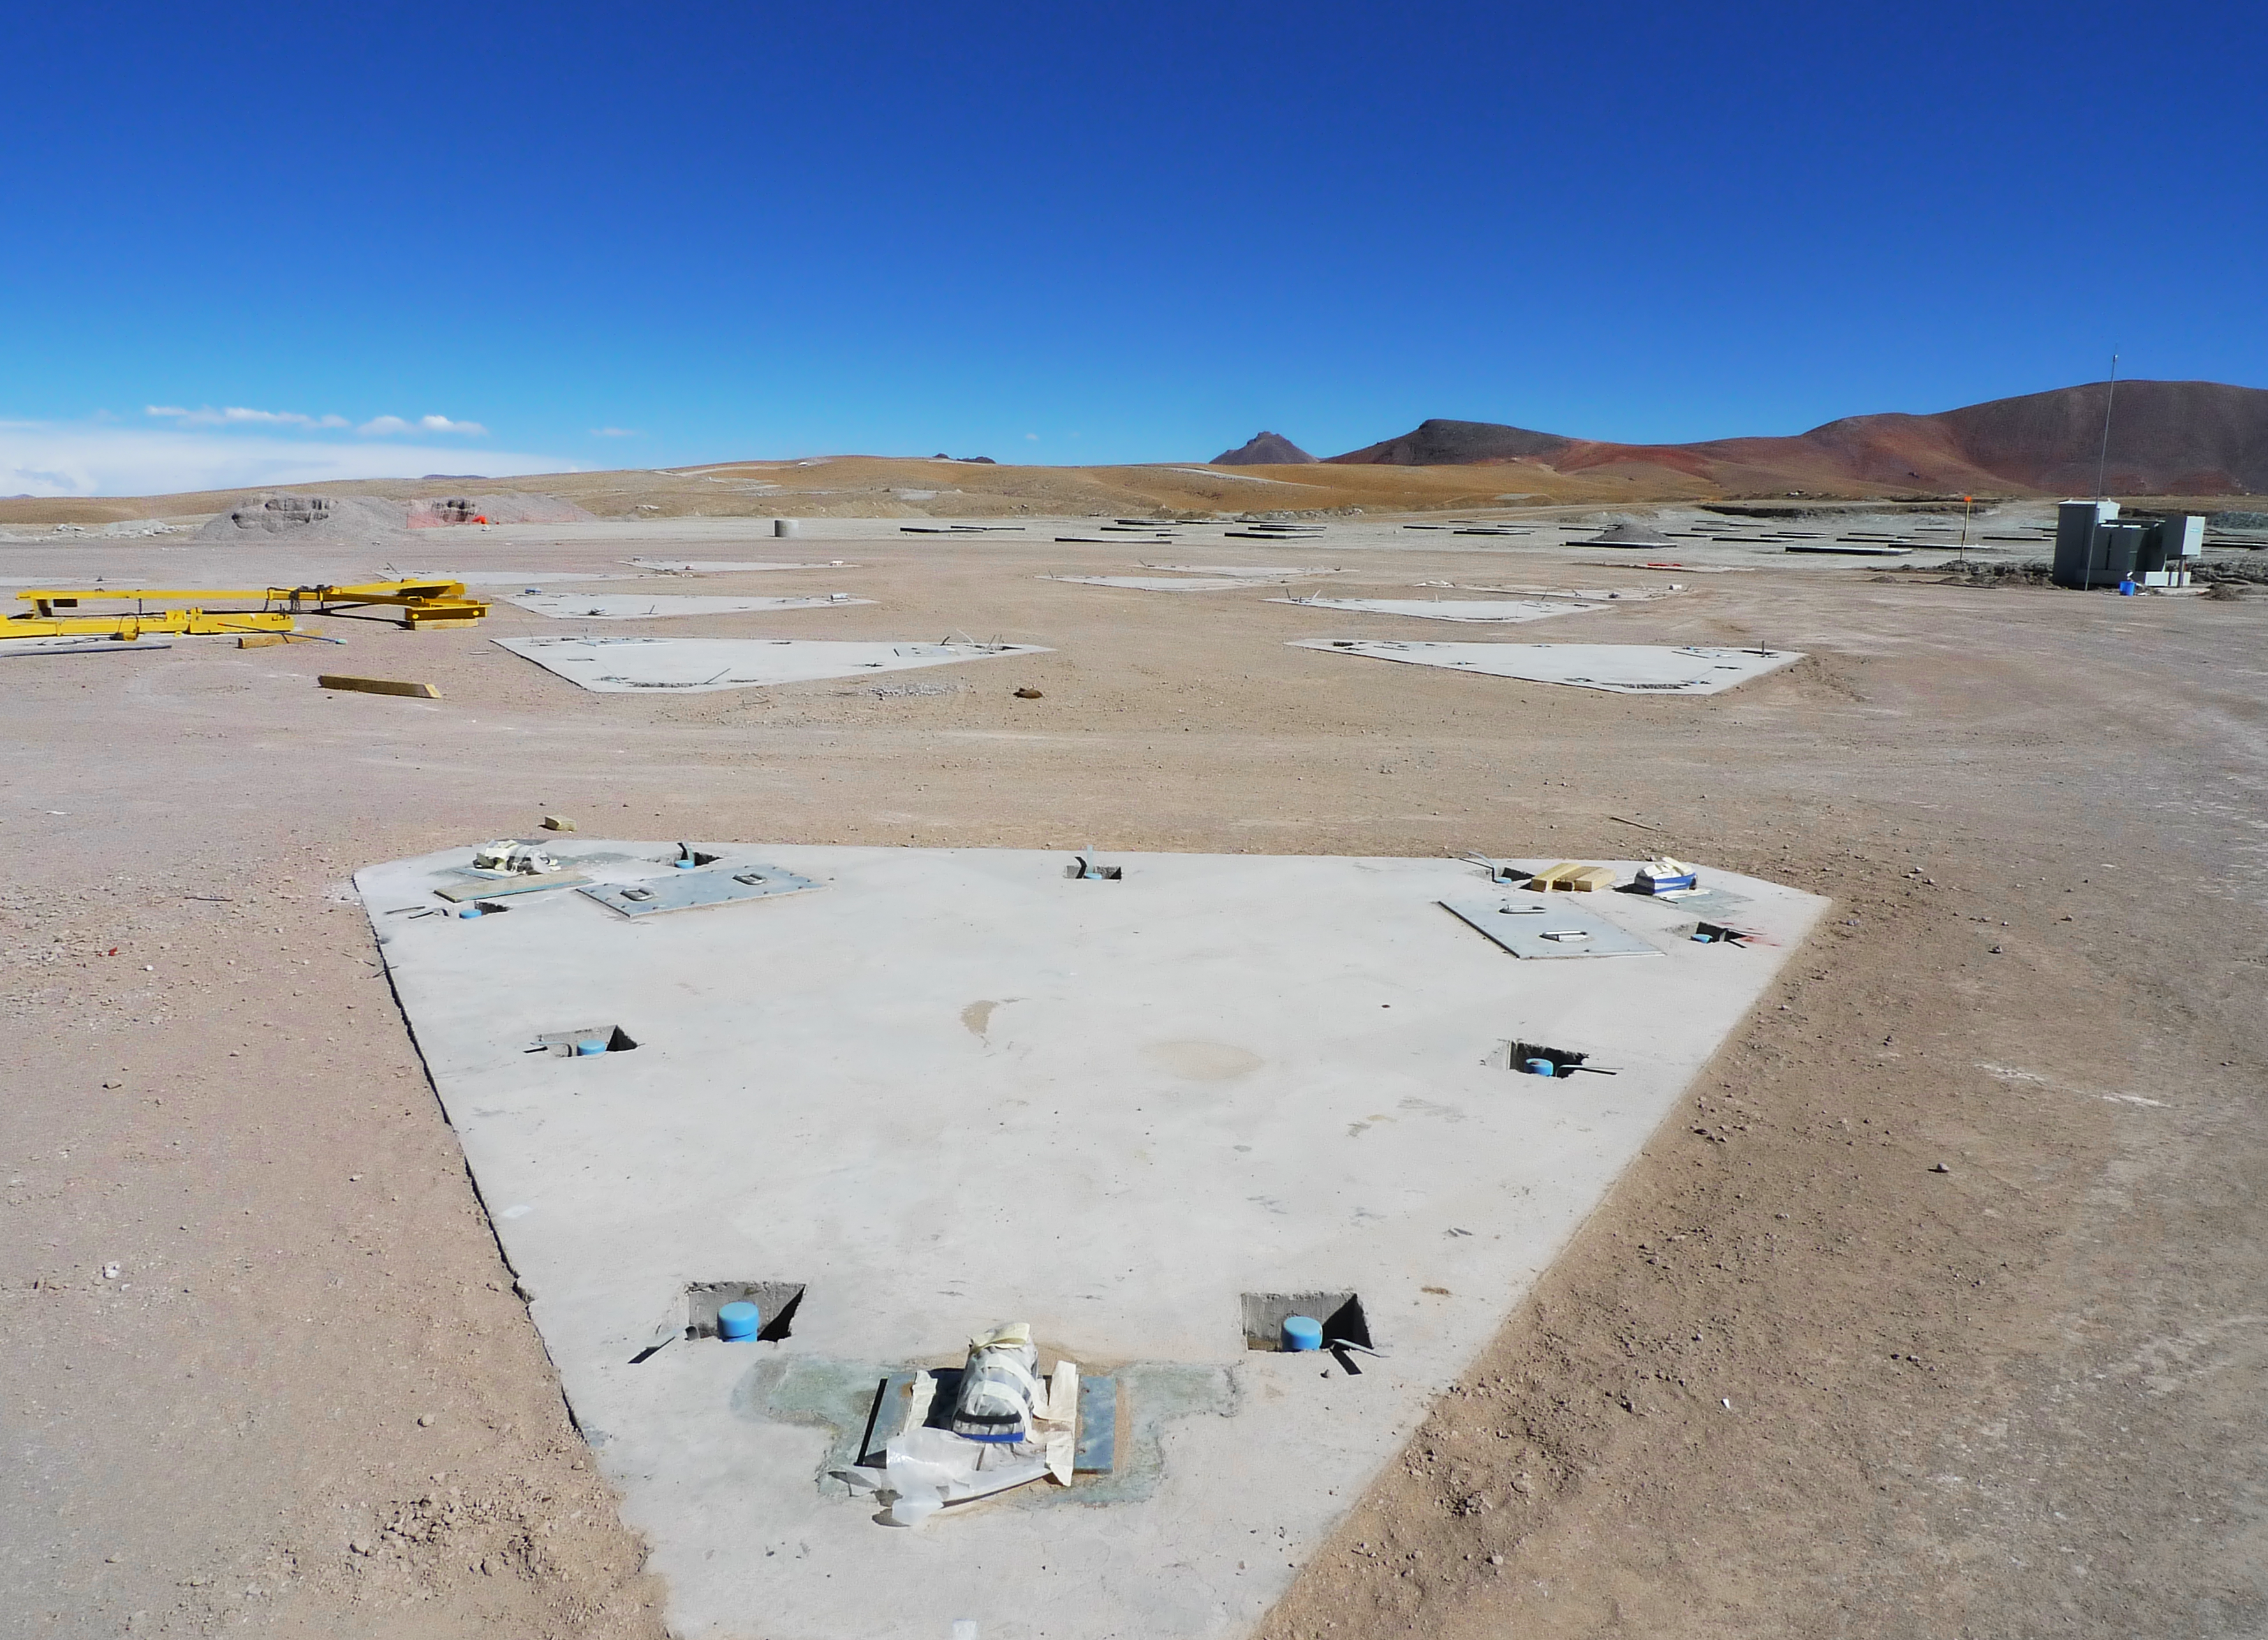

ALMA antenna foundations

View of the antenna foundations at the ALMA Array Operations Site (AOS), currently under construction on the Chajnantor plateau, at 5000 metres altitude in the Chilean Andes, some 50 km east of San Pedro de Atacama. The 66 movable antennas of the main ALMA array can be spread across the plateau over distances from 150 m to 16 km, which will give ALMA a powerful variable zoom. The Atacama Large Millimeter/submillimeter Array (ALMA) is the largest astronomical project in existence and the largest radio telescope in the world.

Credit: ALMA (ESO/NAOJ/NRAO)